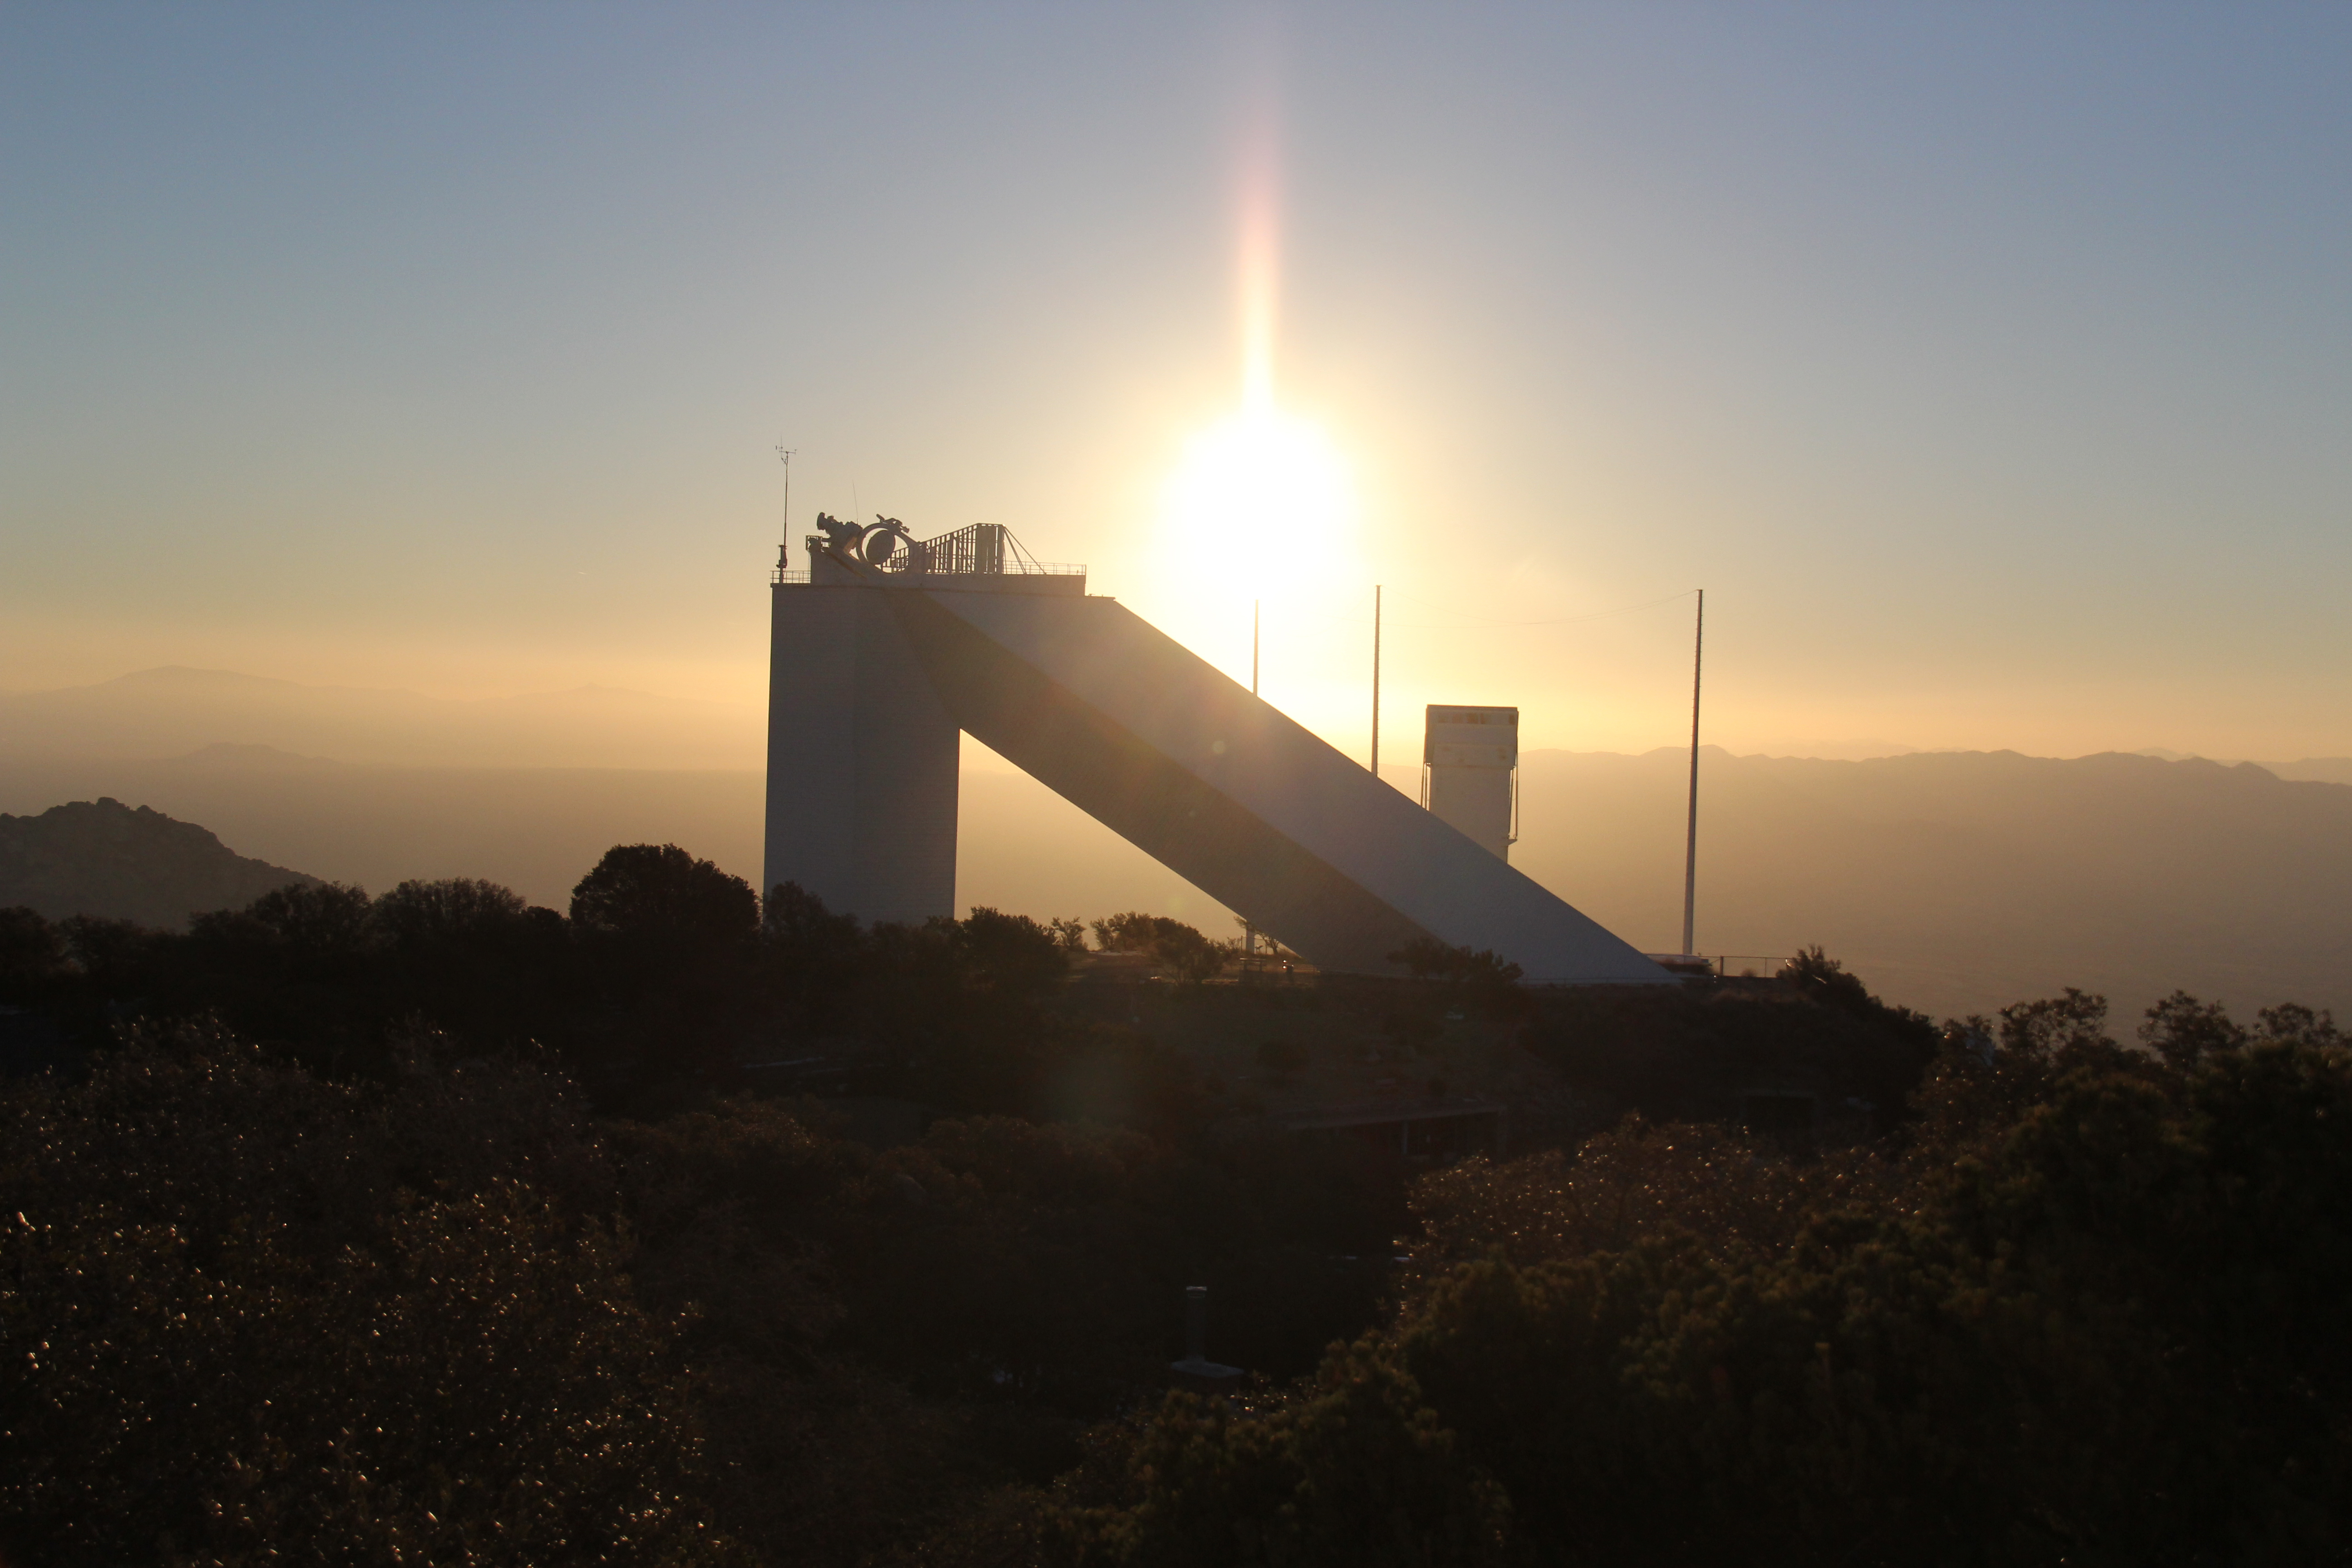

Sunrise at the McMath-Pierce Solar Telescope

Sunrise at the McMath-Pierce Solar Telescope at Kitt Peak National Observatory, AZ.

Credit: KPNO/NOIRLab/NSF/AURA/P. Marenfeld